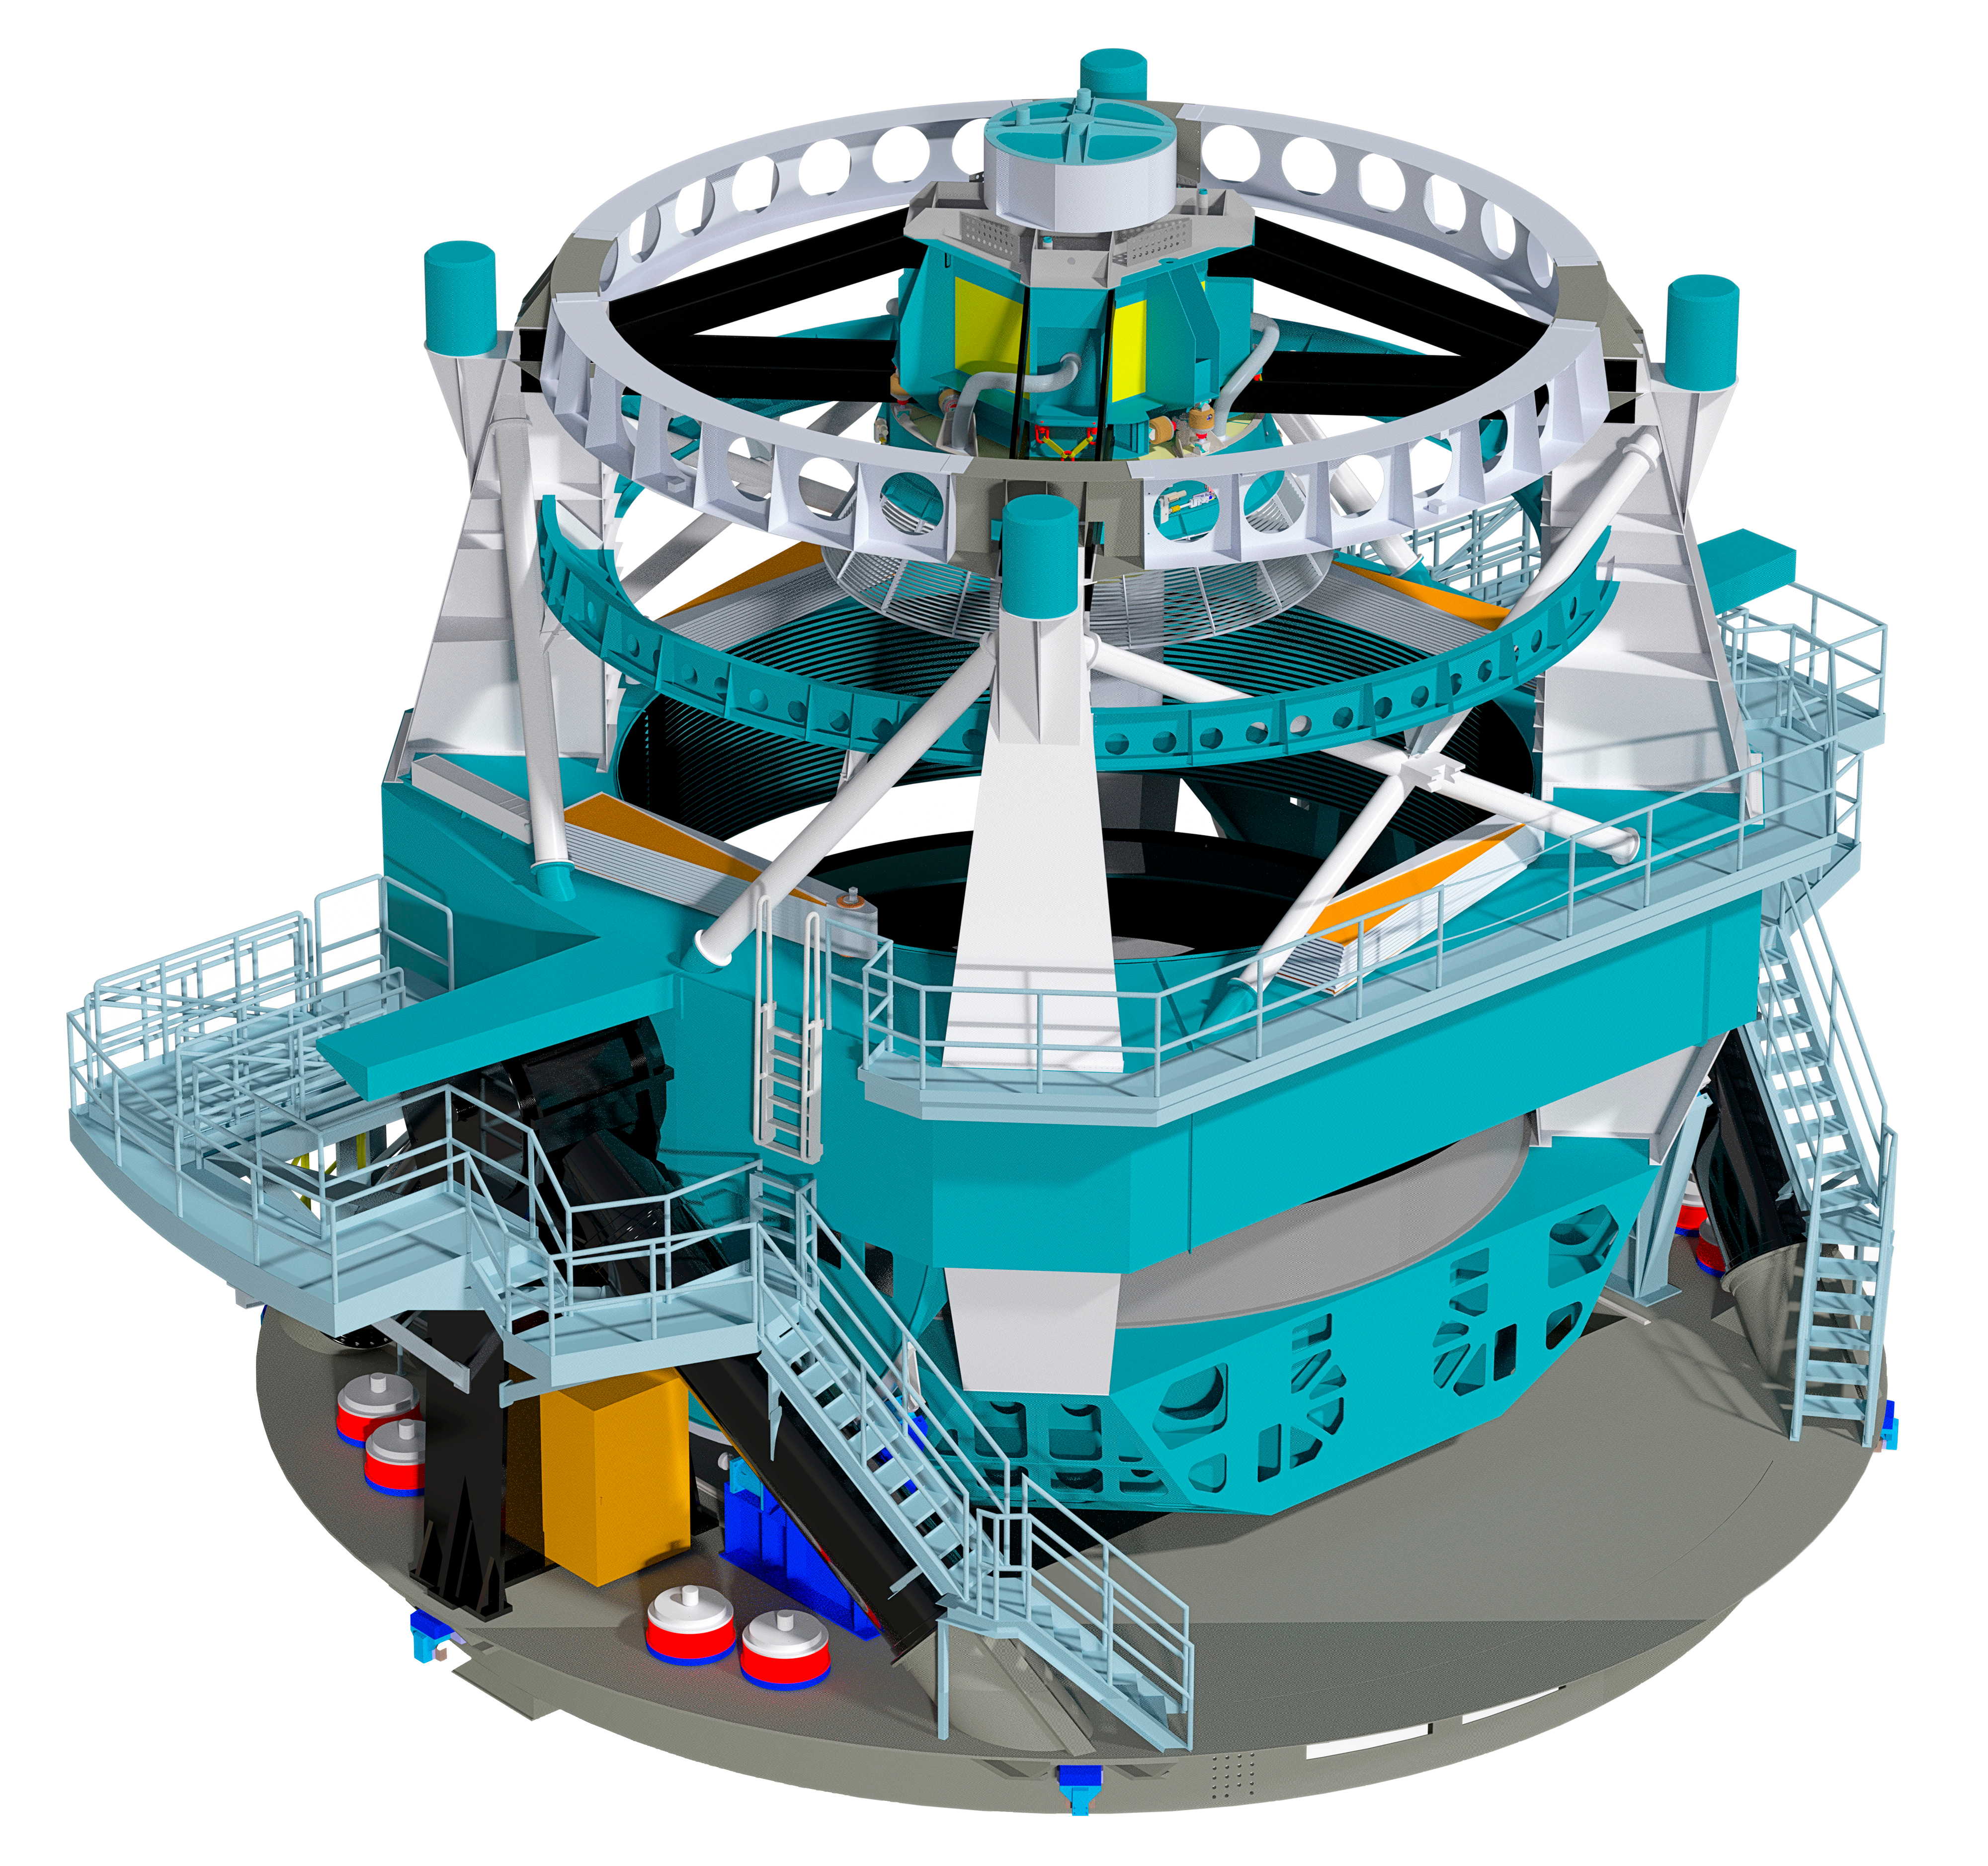

Telescope Design 2012

A three dimensional rendering of the baseline design for the LSST with the telescope pointed towards zenith.

Credit: Rubin Observatory/NSF/AURA